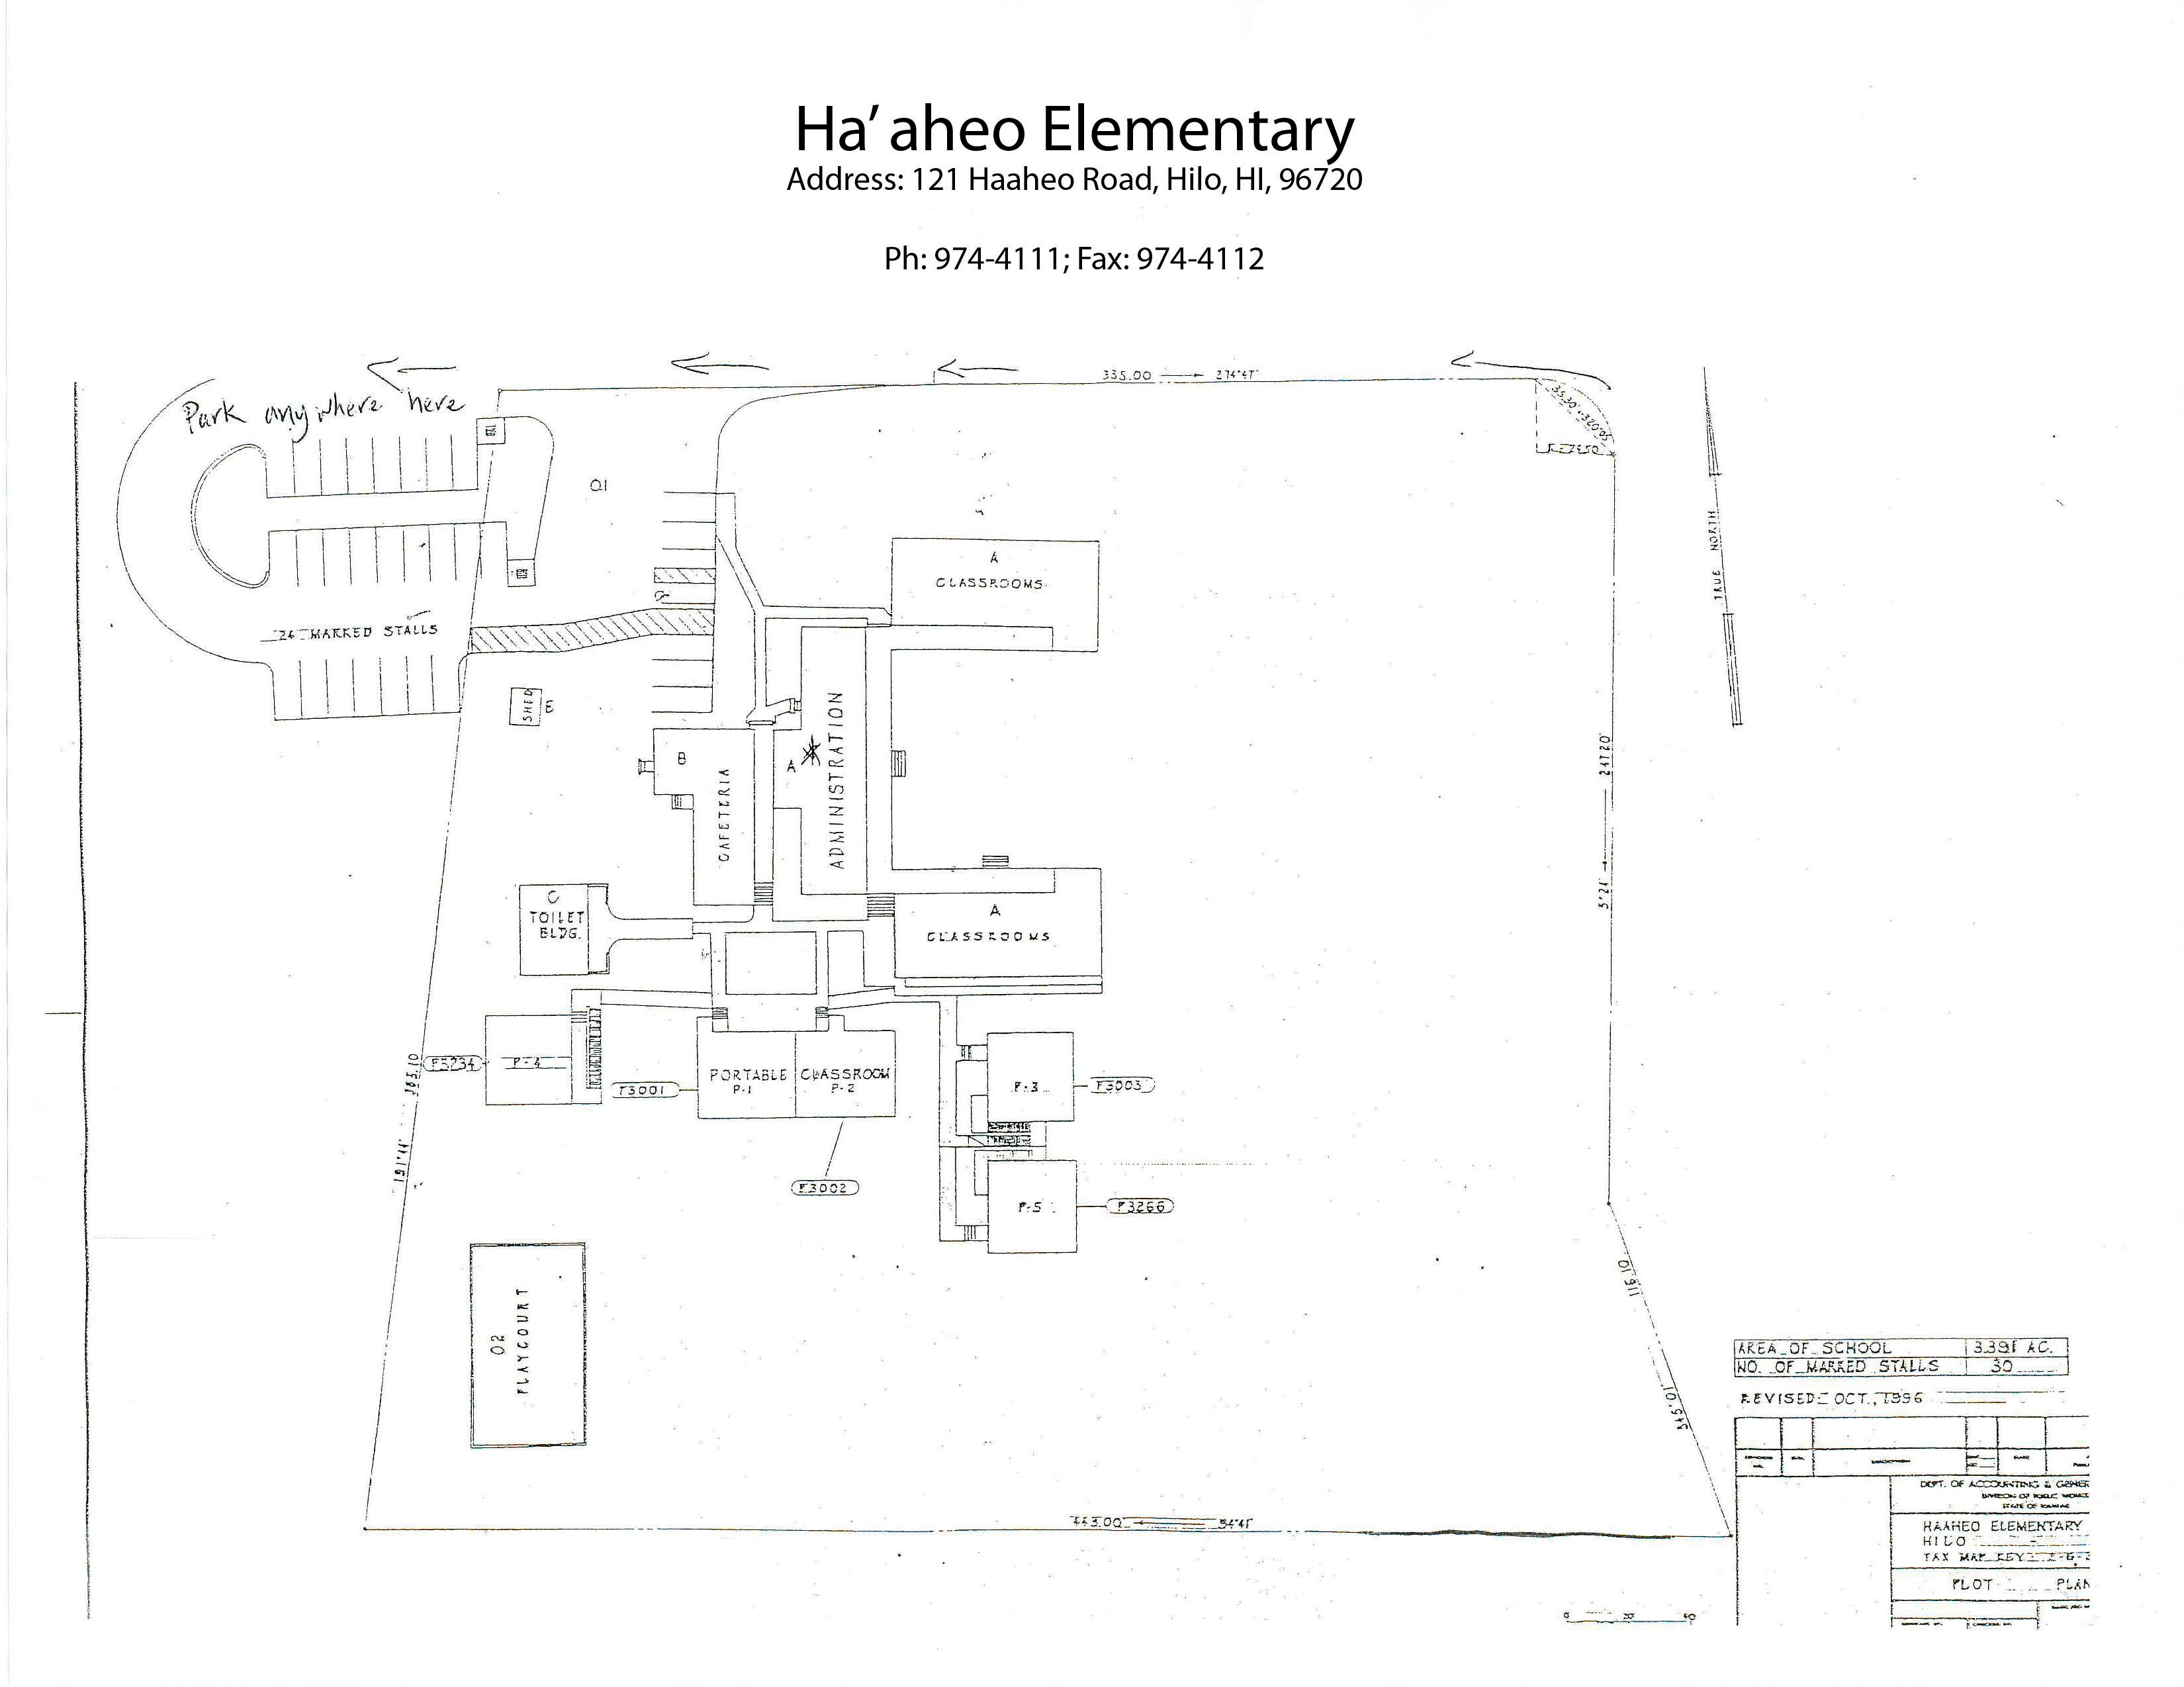

Ha‘aheo Elementary Map

Credit: NOIRLab